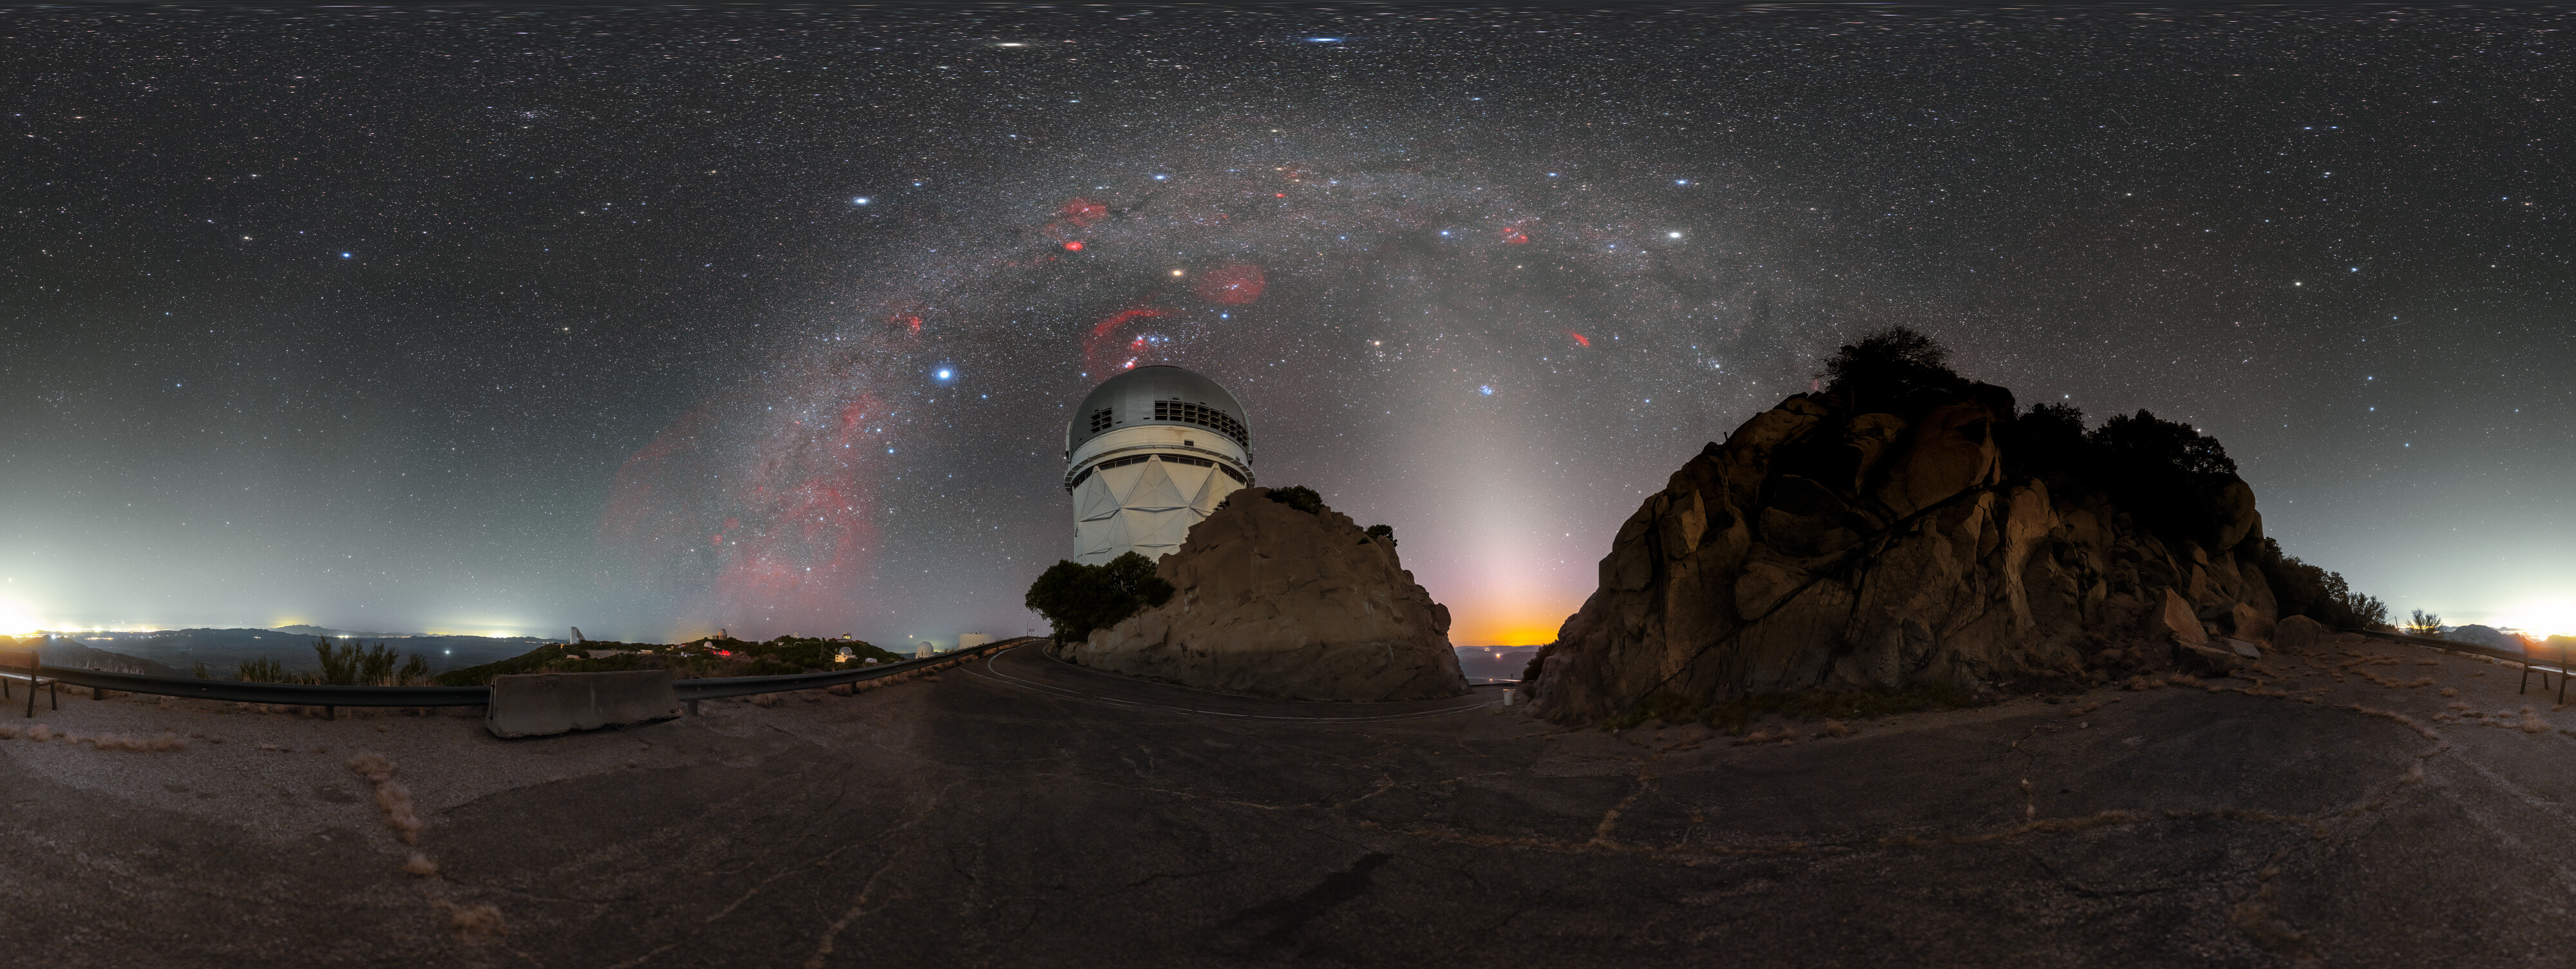

Milky Way Over Nicholas U. Mayall 4-meter Telescope Panorama

A panoramic view of the Milky Way over the Nicholas U. Mayall 4-meter Telescope at Kitt Peak National Observatory in Arizona.

Credit: KPNO/NOIRLab/NSF/AURA/P. Horálek